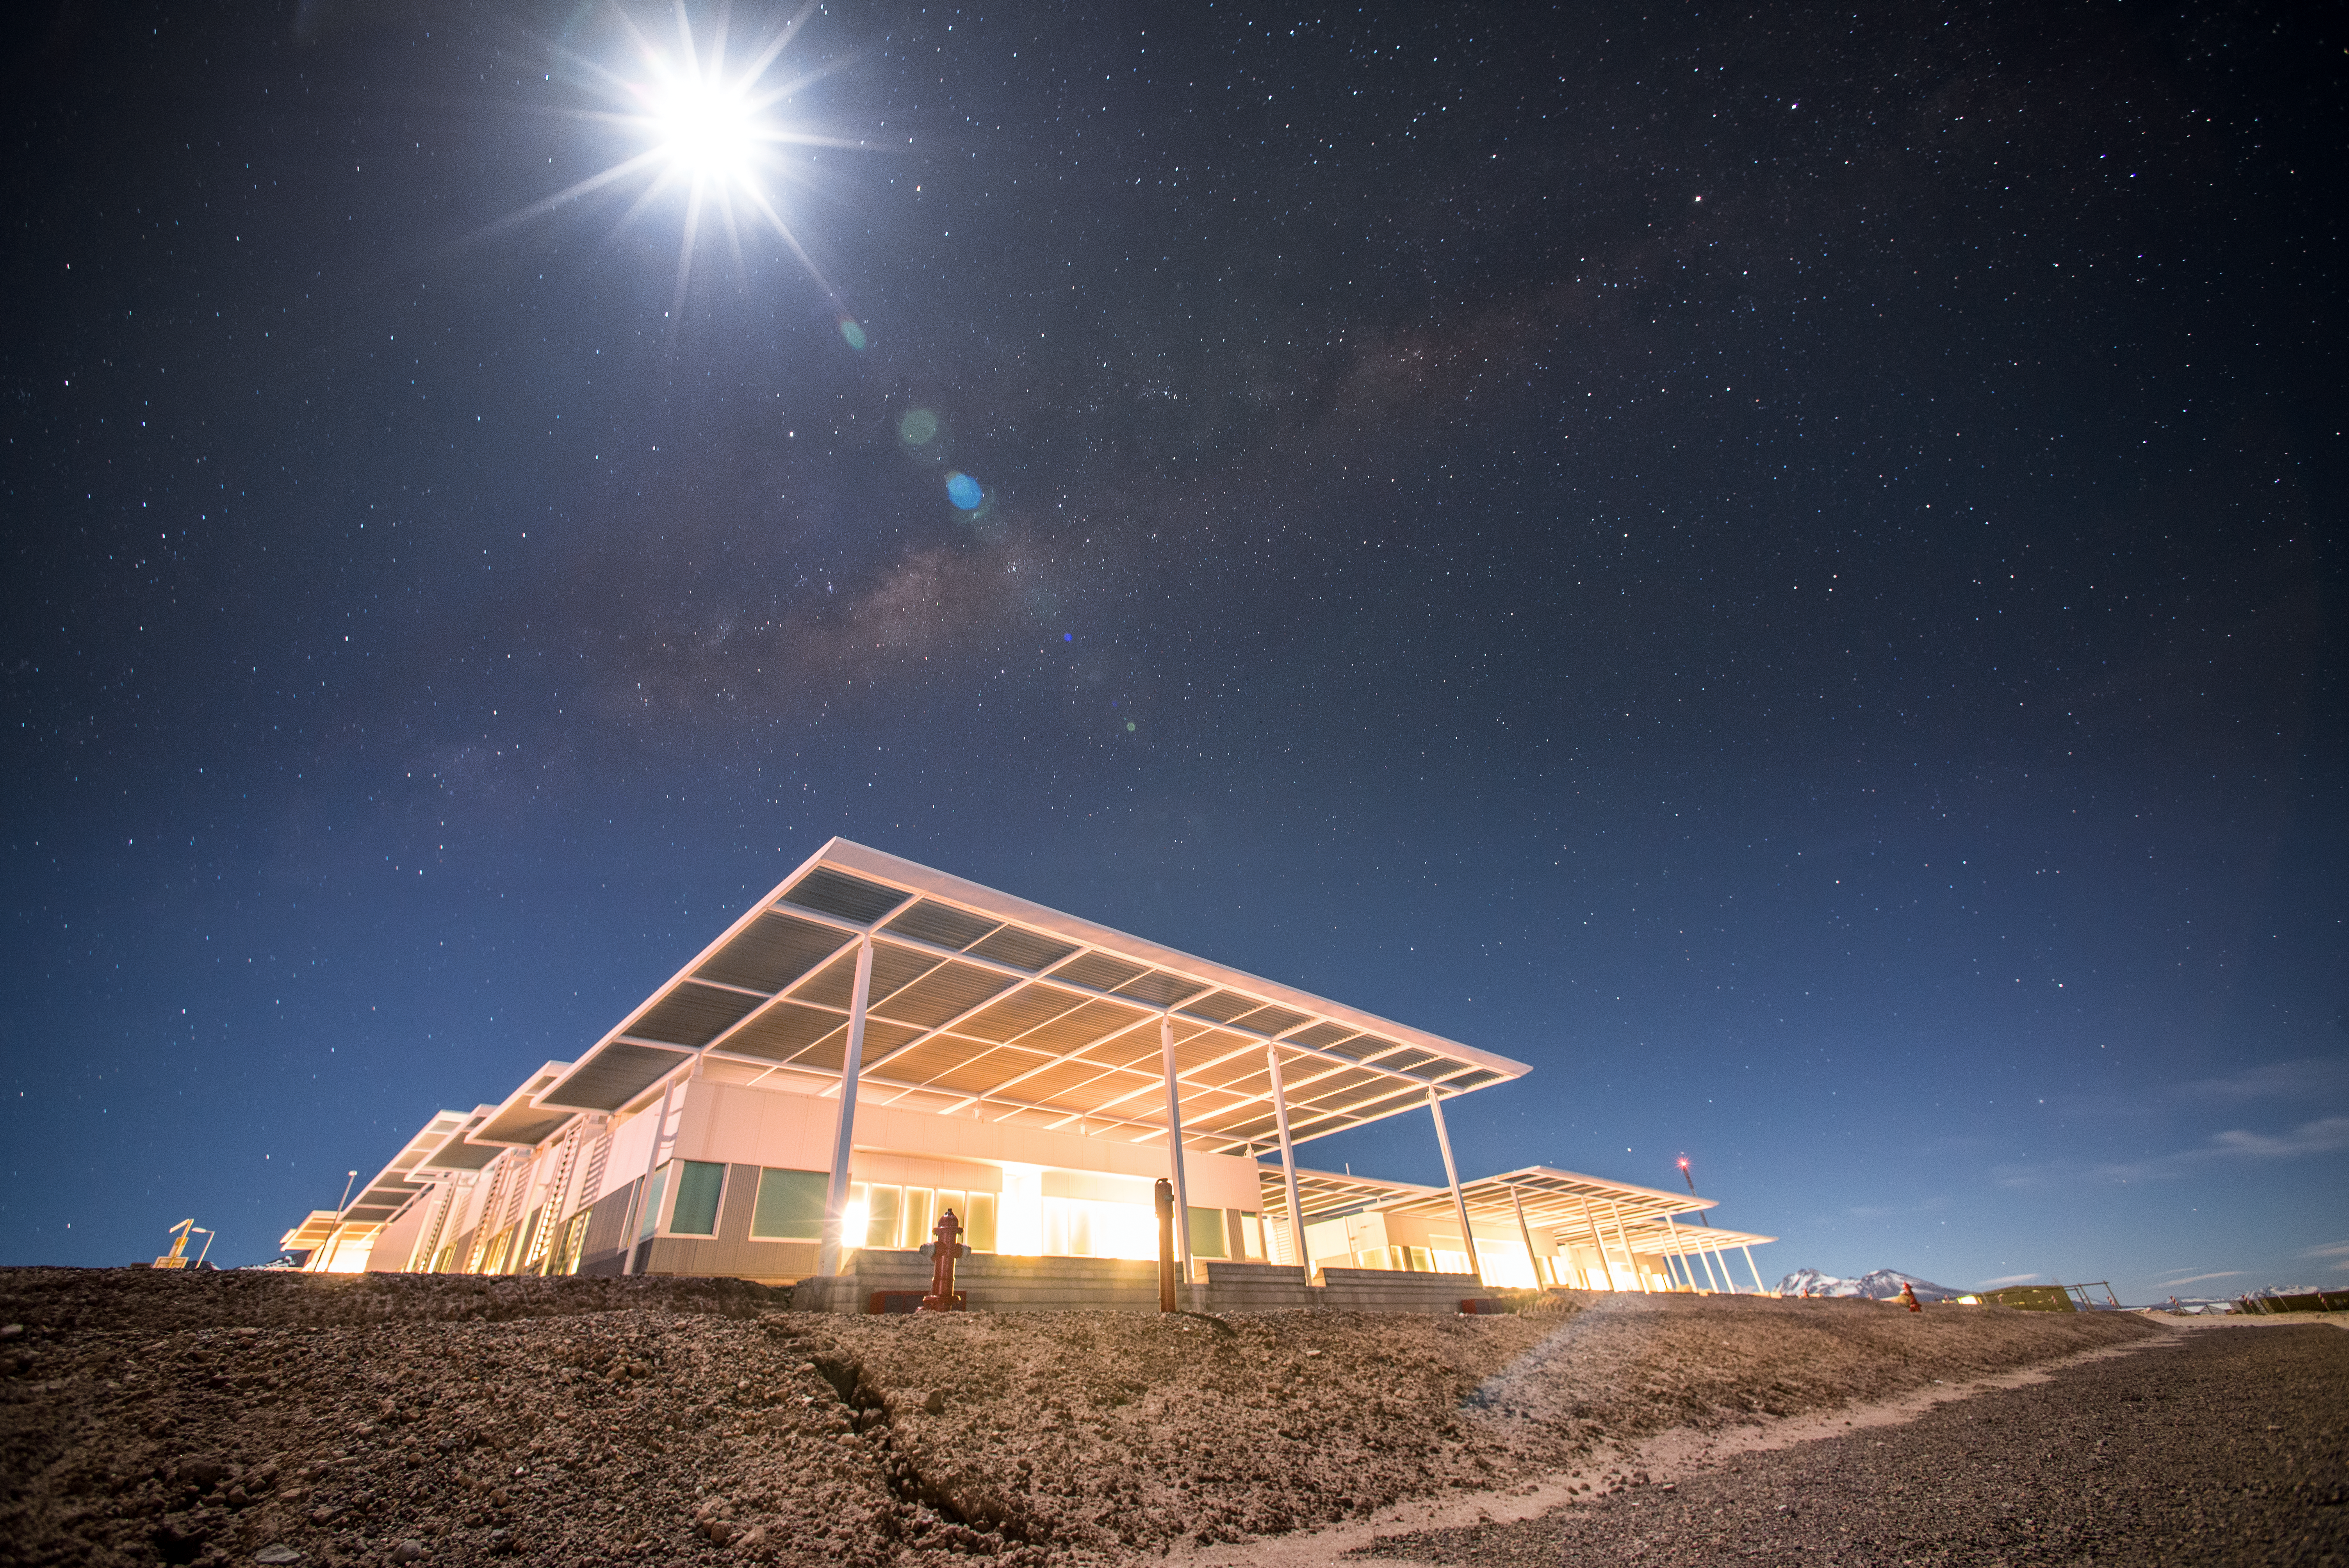

ALMA's Technical Building

This is the Technical Building for the Atacama Large Millimeter/submillimeter Array (ALMA) — a state-of-the-art telescope that is used to study light from some of the coldest objects in the Universe. This building houses the ALMA Correlator, which at an altitude of 5000 metres, is the highest and one of the fastest special purpose computers ever built. The Correlator’s computing power of 17 quadrillion operations/second is equivalent to millions of laptops or smartphones.

Credit: S. Otarola/ESO